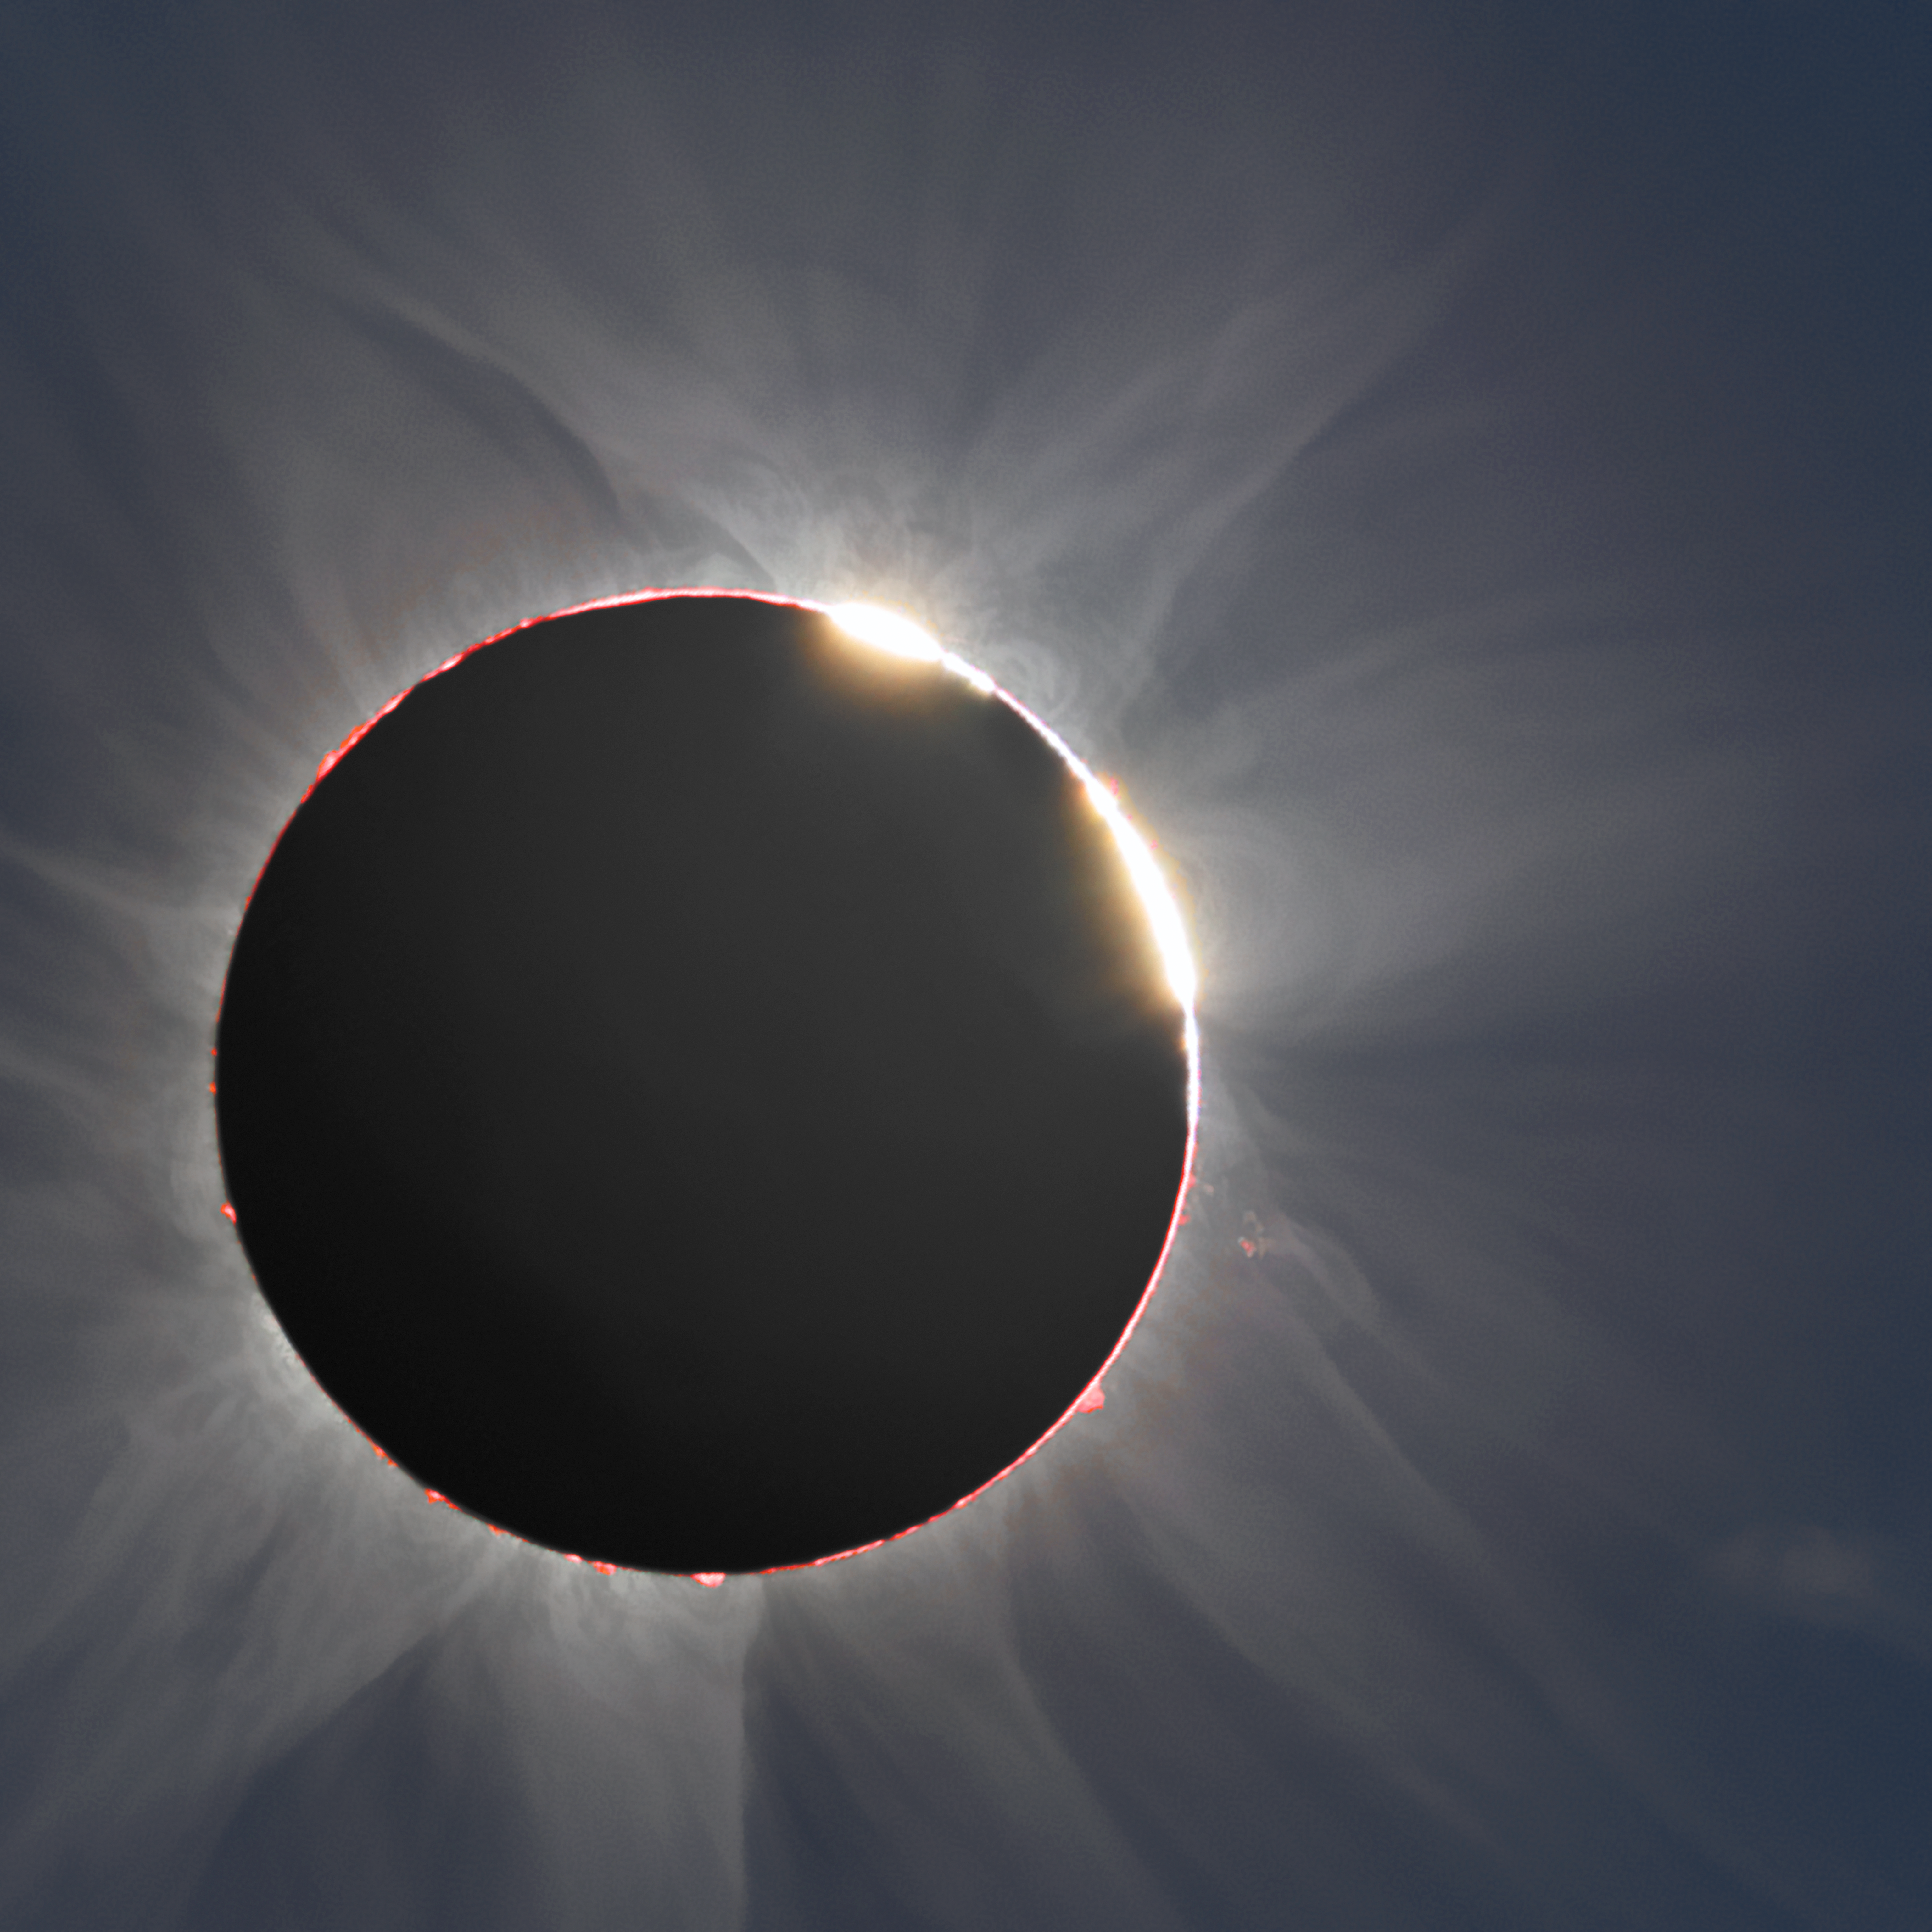

The double-diamond-ring effect seen during the hybrid solar eclipse of 3 November 2013

This image was acquired during the hybrid solar eclipse of 3 November 2013. It shows the double-diamond-ring effect. The effect occurs near the start or end of the total phase, when brilliant sunlight shines through valleys on the Moon's surface while the solar corona is visible. The red glow from the Sun's chromosphere and several prominences are apparent around the edge of the Sun's disc. This eclipse was unusual as it was annular (when the Moon is too small to completely cover the Sun) on the beginning if the path and then it turned to total (as shown here), hence the name hybrid.

Credit: P. Horálek, J. Sládeček and M. Druckmüller.